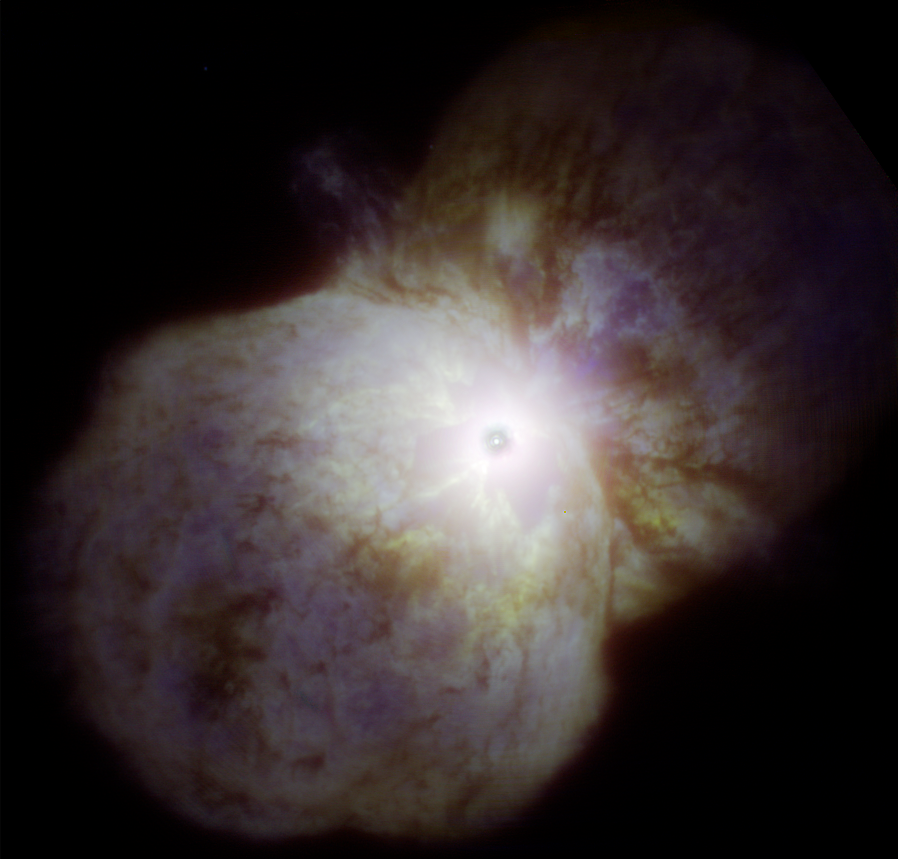

Eta Carinae Homunculus Nebula

Eta Carinae as imaged by the Gemini South telescope in Chile with the Near Infrared Coronagraphic Imager (NICI) using adaptive optics to reduce blurring by turbulence in the Earth’s atmosphere. In this image the bipolar lobes of the Homunculus Nebula are visible with the never-before imaged “Little Homunculus Nebula” visible as a faint blue glow, mostly in the lower lobe. The Butterfly Nebula is visible (region circled) as the yellowish glow with dark filamentary structure close to, and mostly below/left, of the central star system (the central star system appears as a dark spot due to the coronagraphic blocking (occulting) disk used to eliminate the star’s bright glare). See Image Release for details Technical Details: This image is a color composite using three infrared filters: [Fe II] (1.644 micron) – blue layer; H2 2-1 S(1) (2.2465 micron) – green layer; Br(gamma) (2.1686 micron) – red layer. The field of view for the image is 16.0 x 15.4 arcseconds and is oriented with north up and east to the left.

Credit: International Gemini Observatory